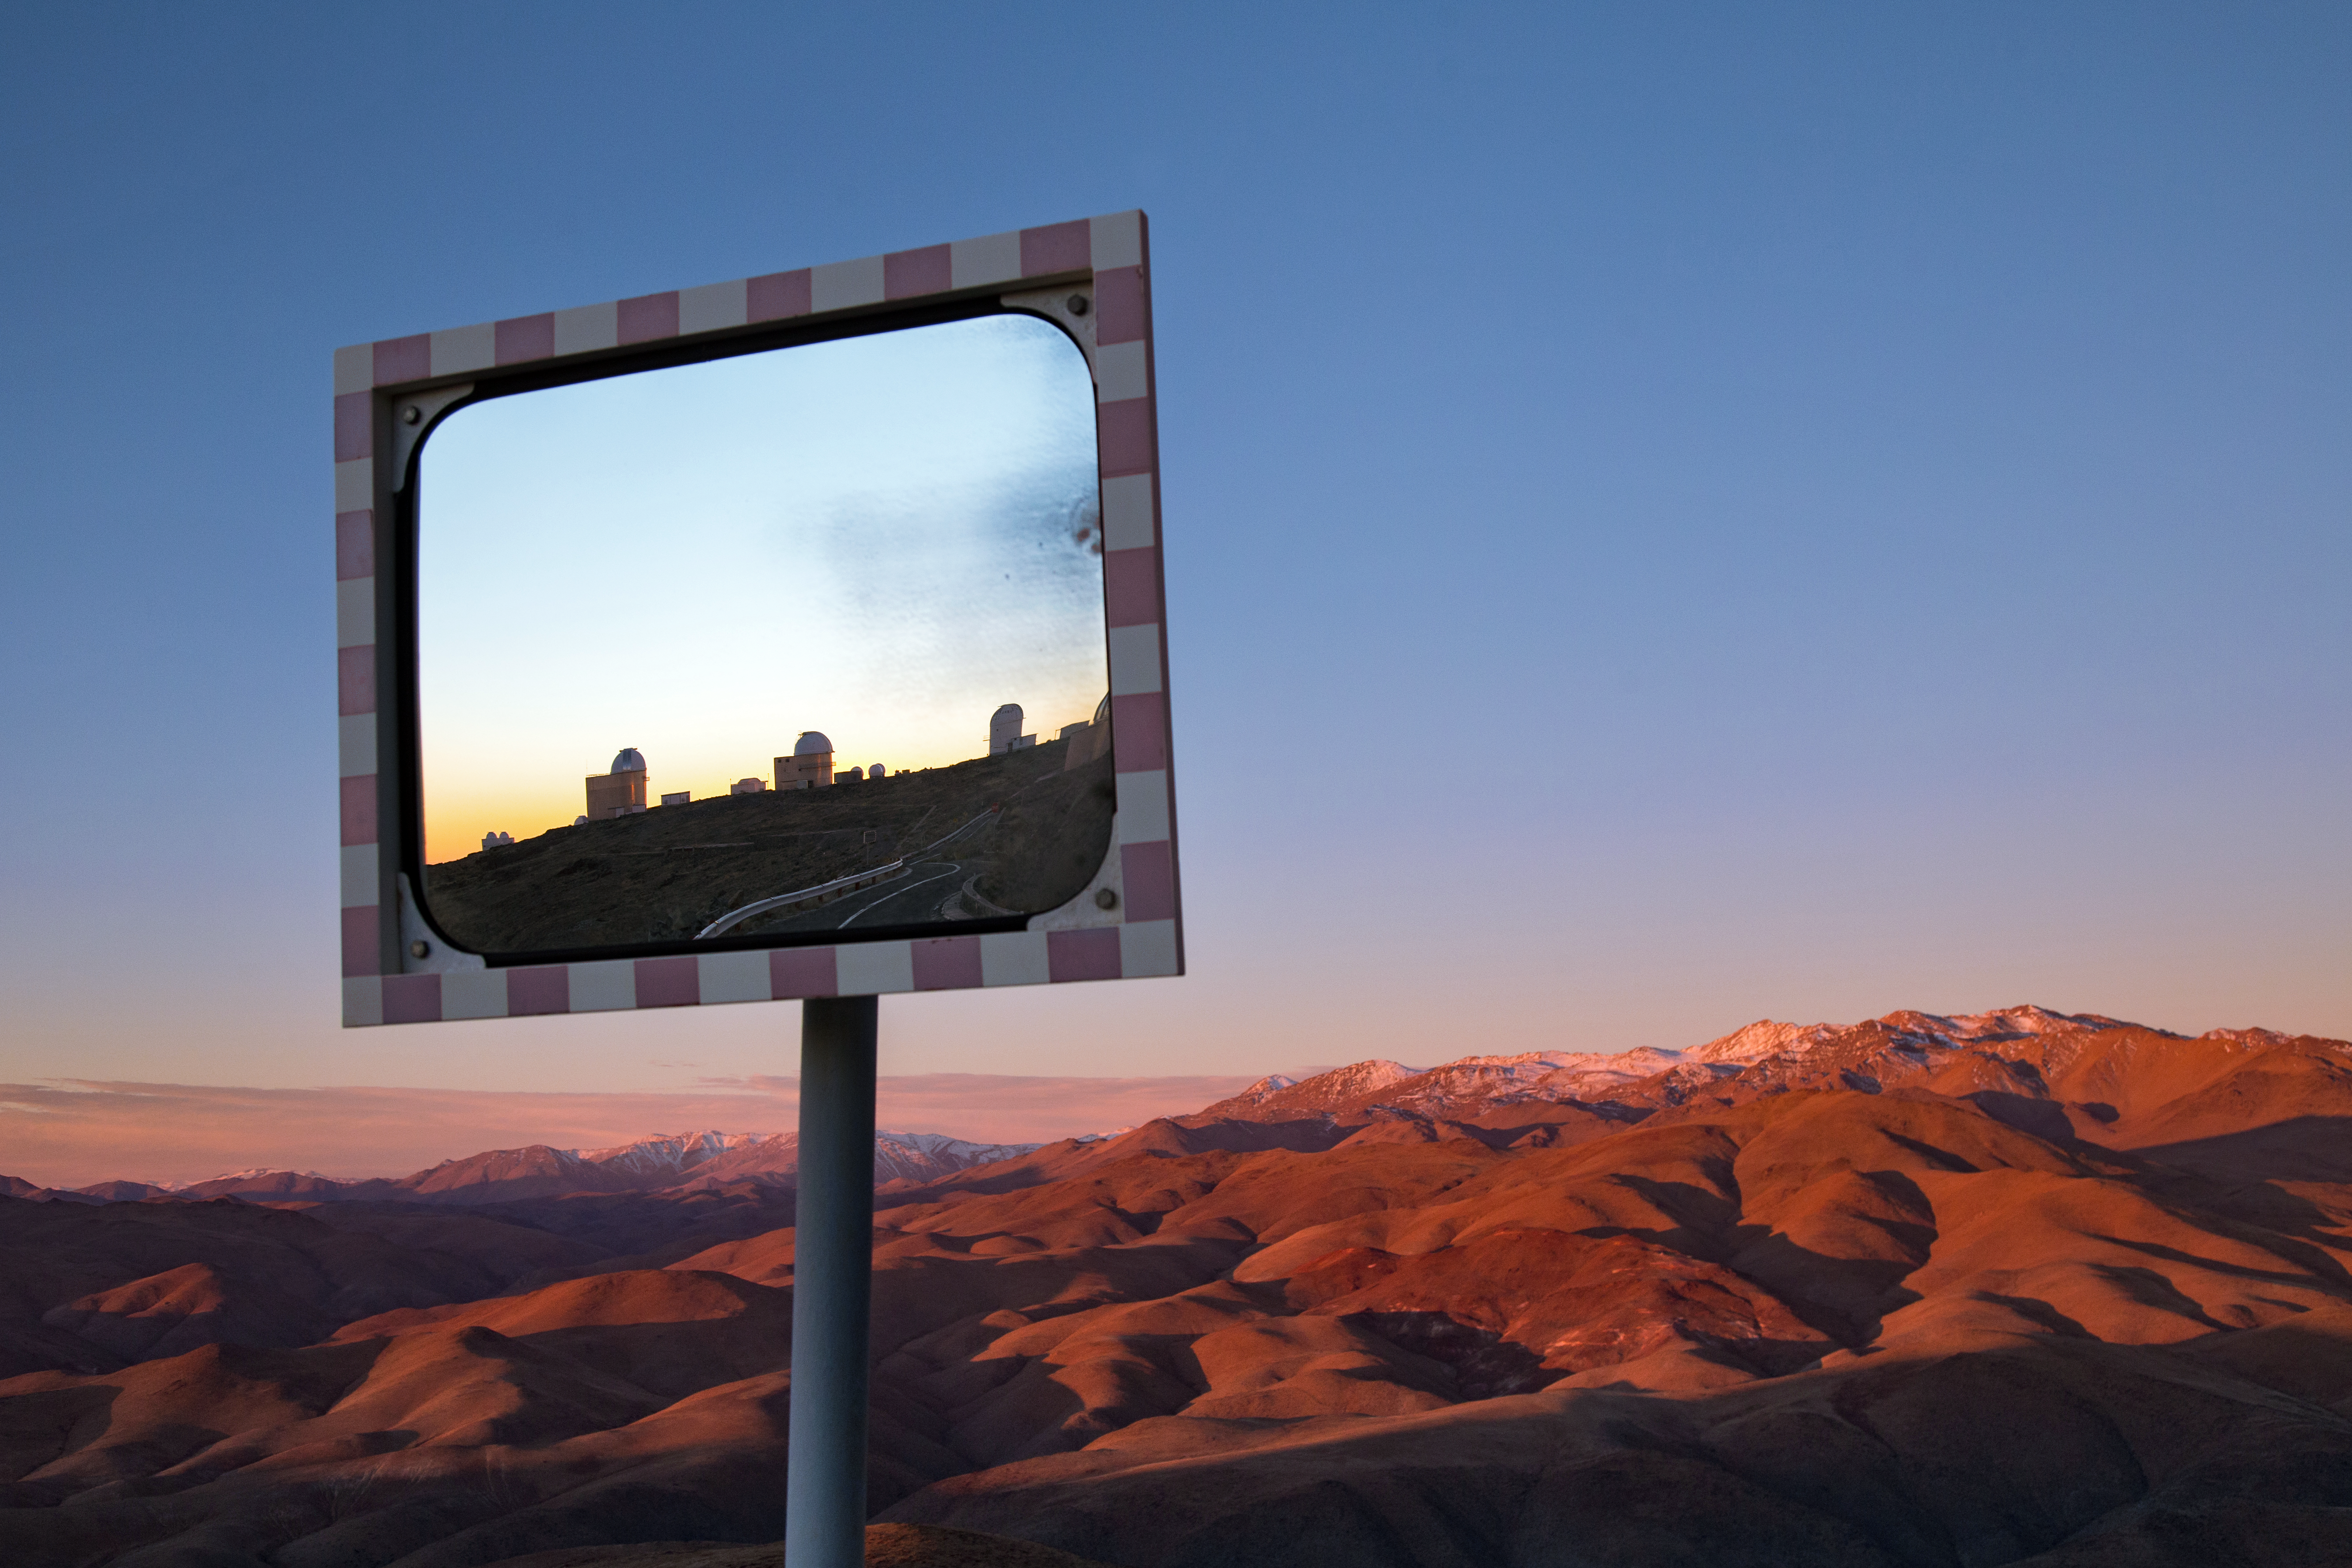

Dusk over La Silla

A dusk view over the rugged mountaintops in Chile's Atacama desert, with ESO's La Silla observatory visible in the road-side mirror.

Credit: L. Zychova/ESO